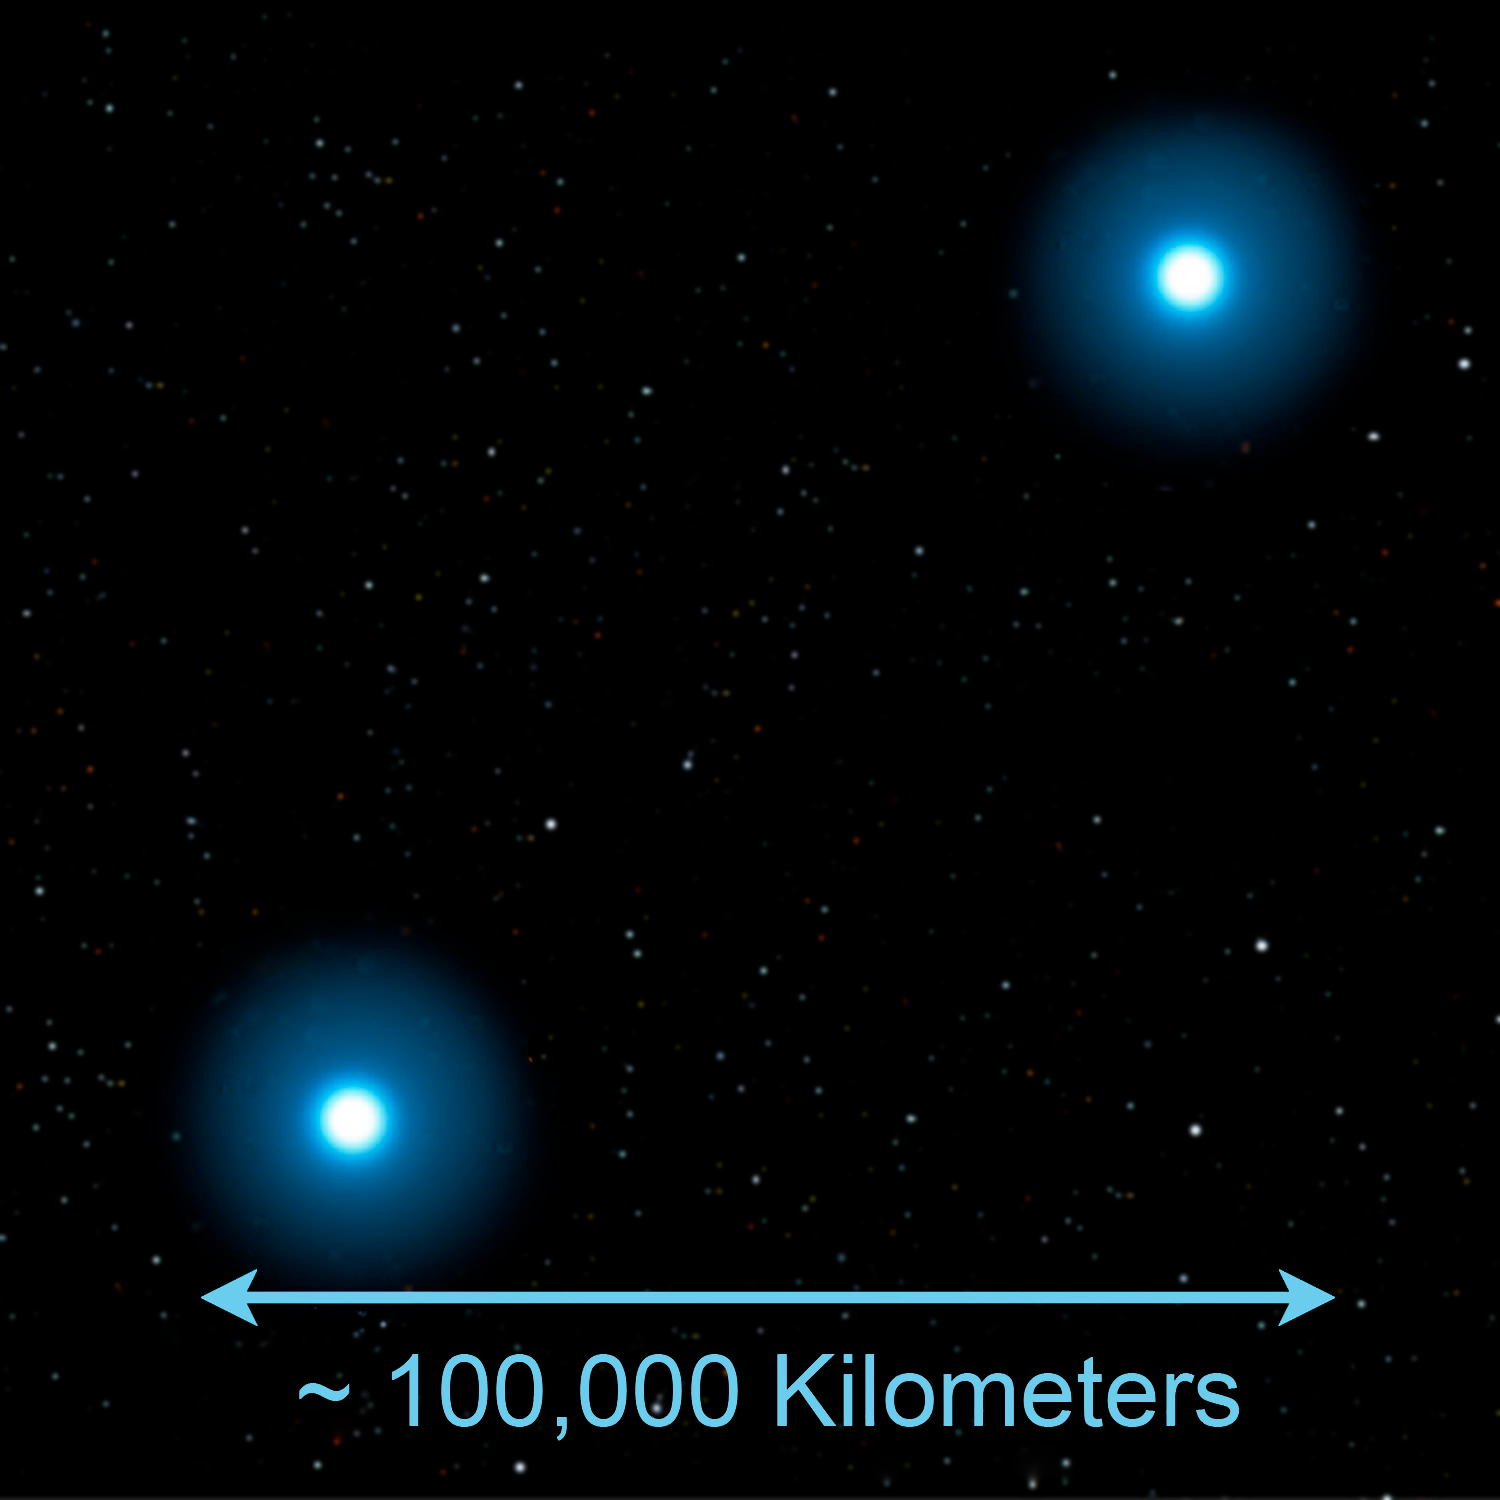

Some Rare Abnormal Stars may have White Dwarf Parents to Blame

Credit: Jon Lomberg